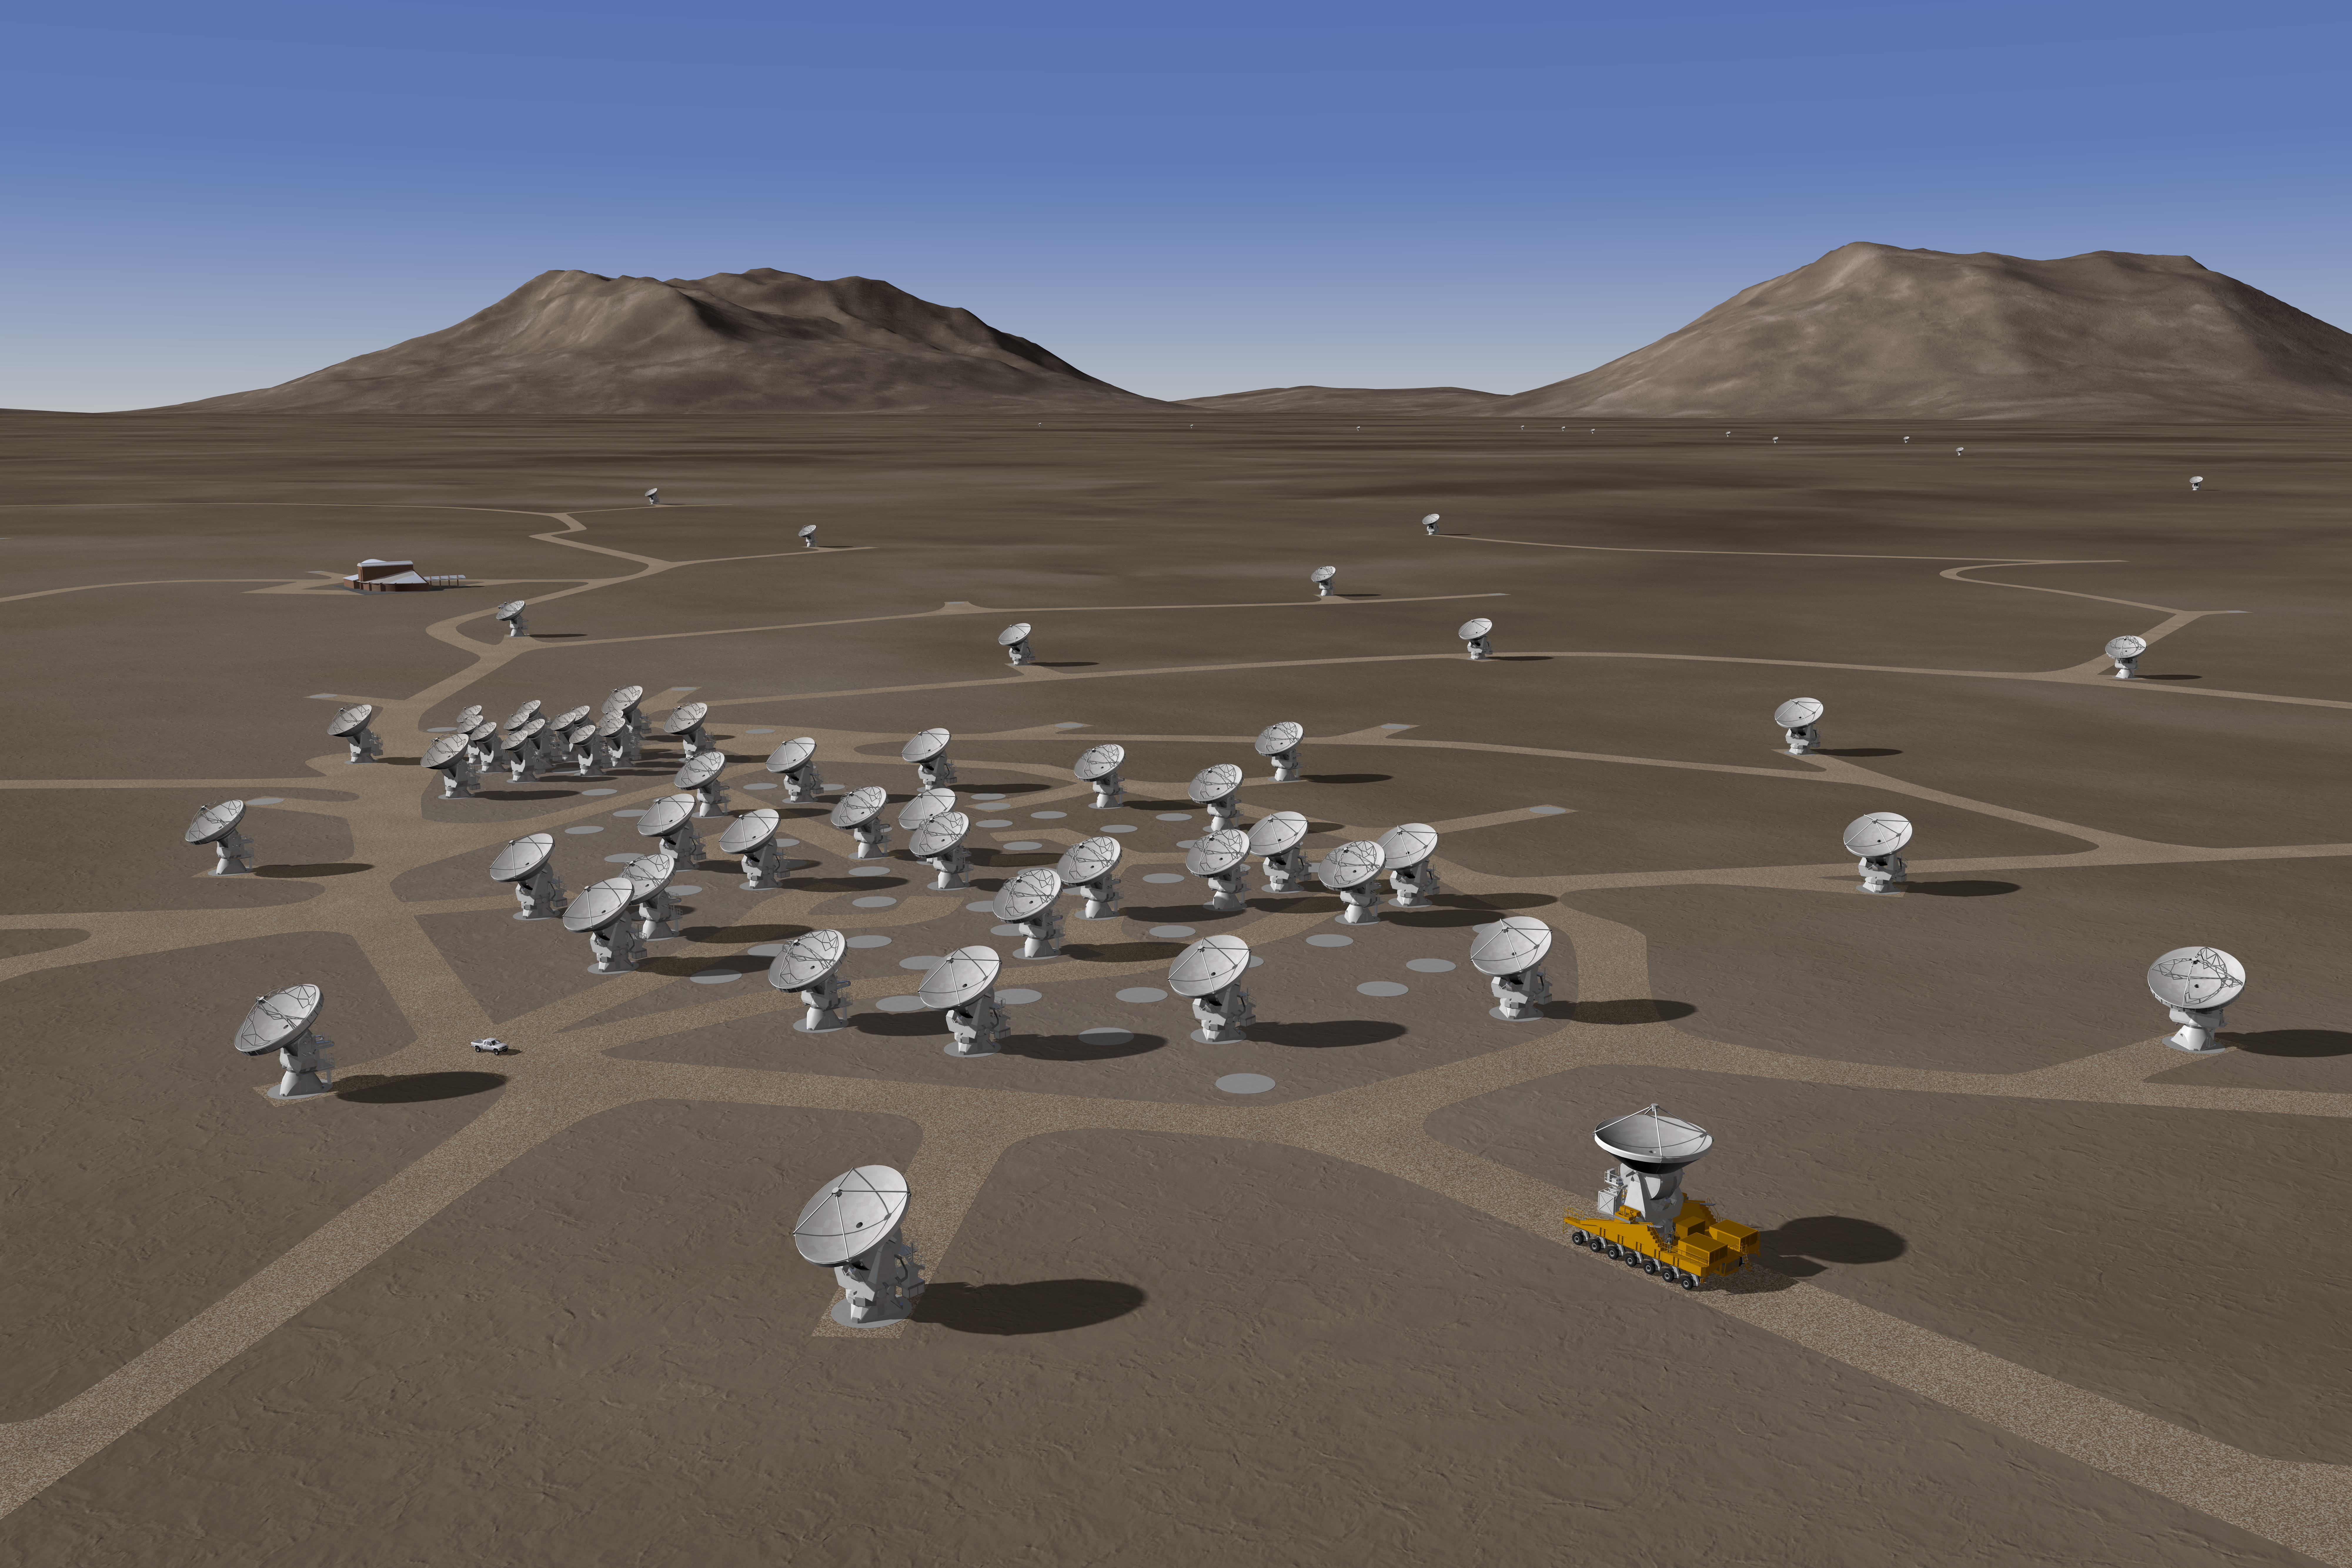

The ALMA array – 3D rendering

Artist rendering of the ALMA Array, in its extended configuration.

Credit: ALMA (ESO/NAOJ/NRAO)/H. Zodet (ESO)